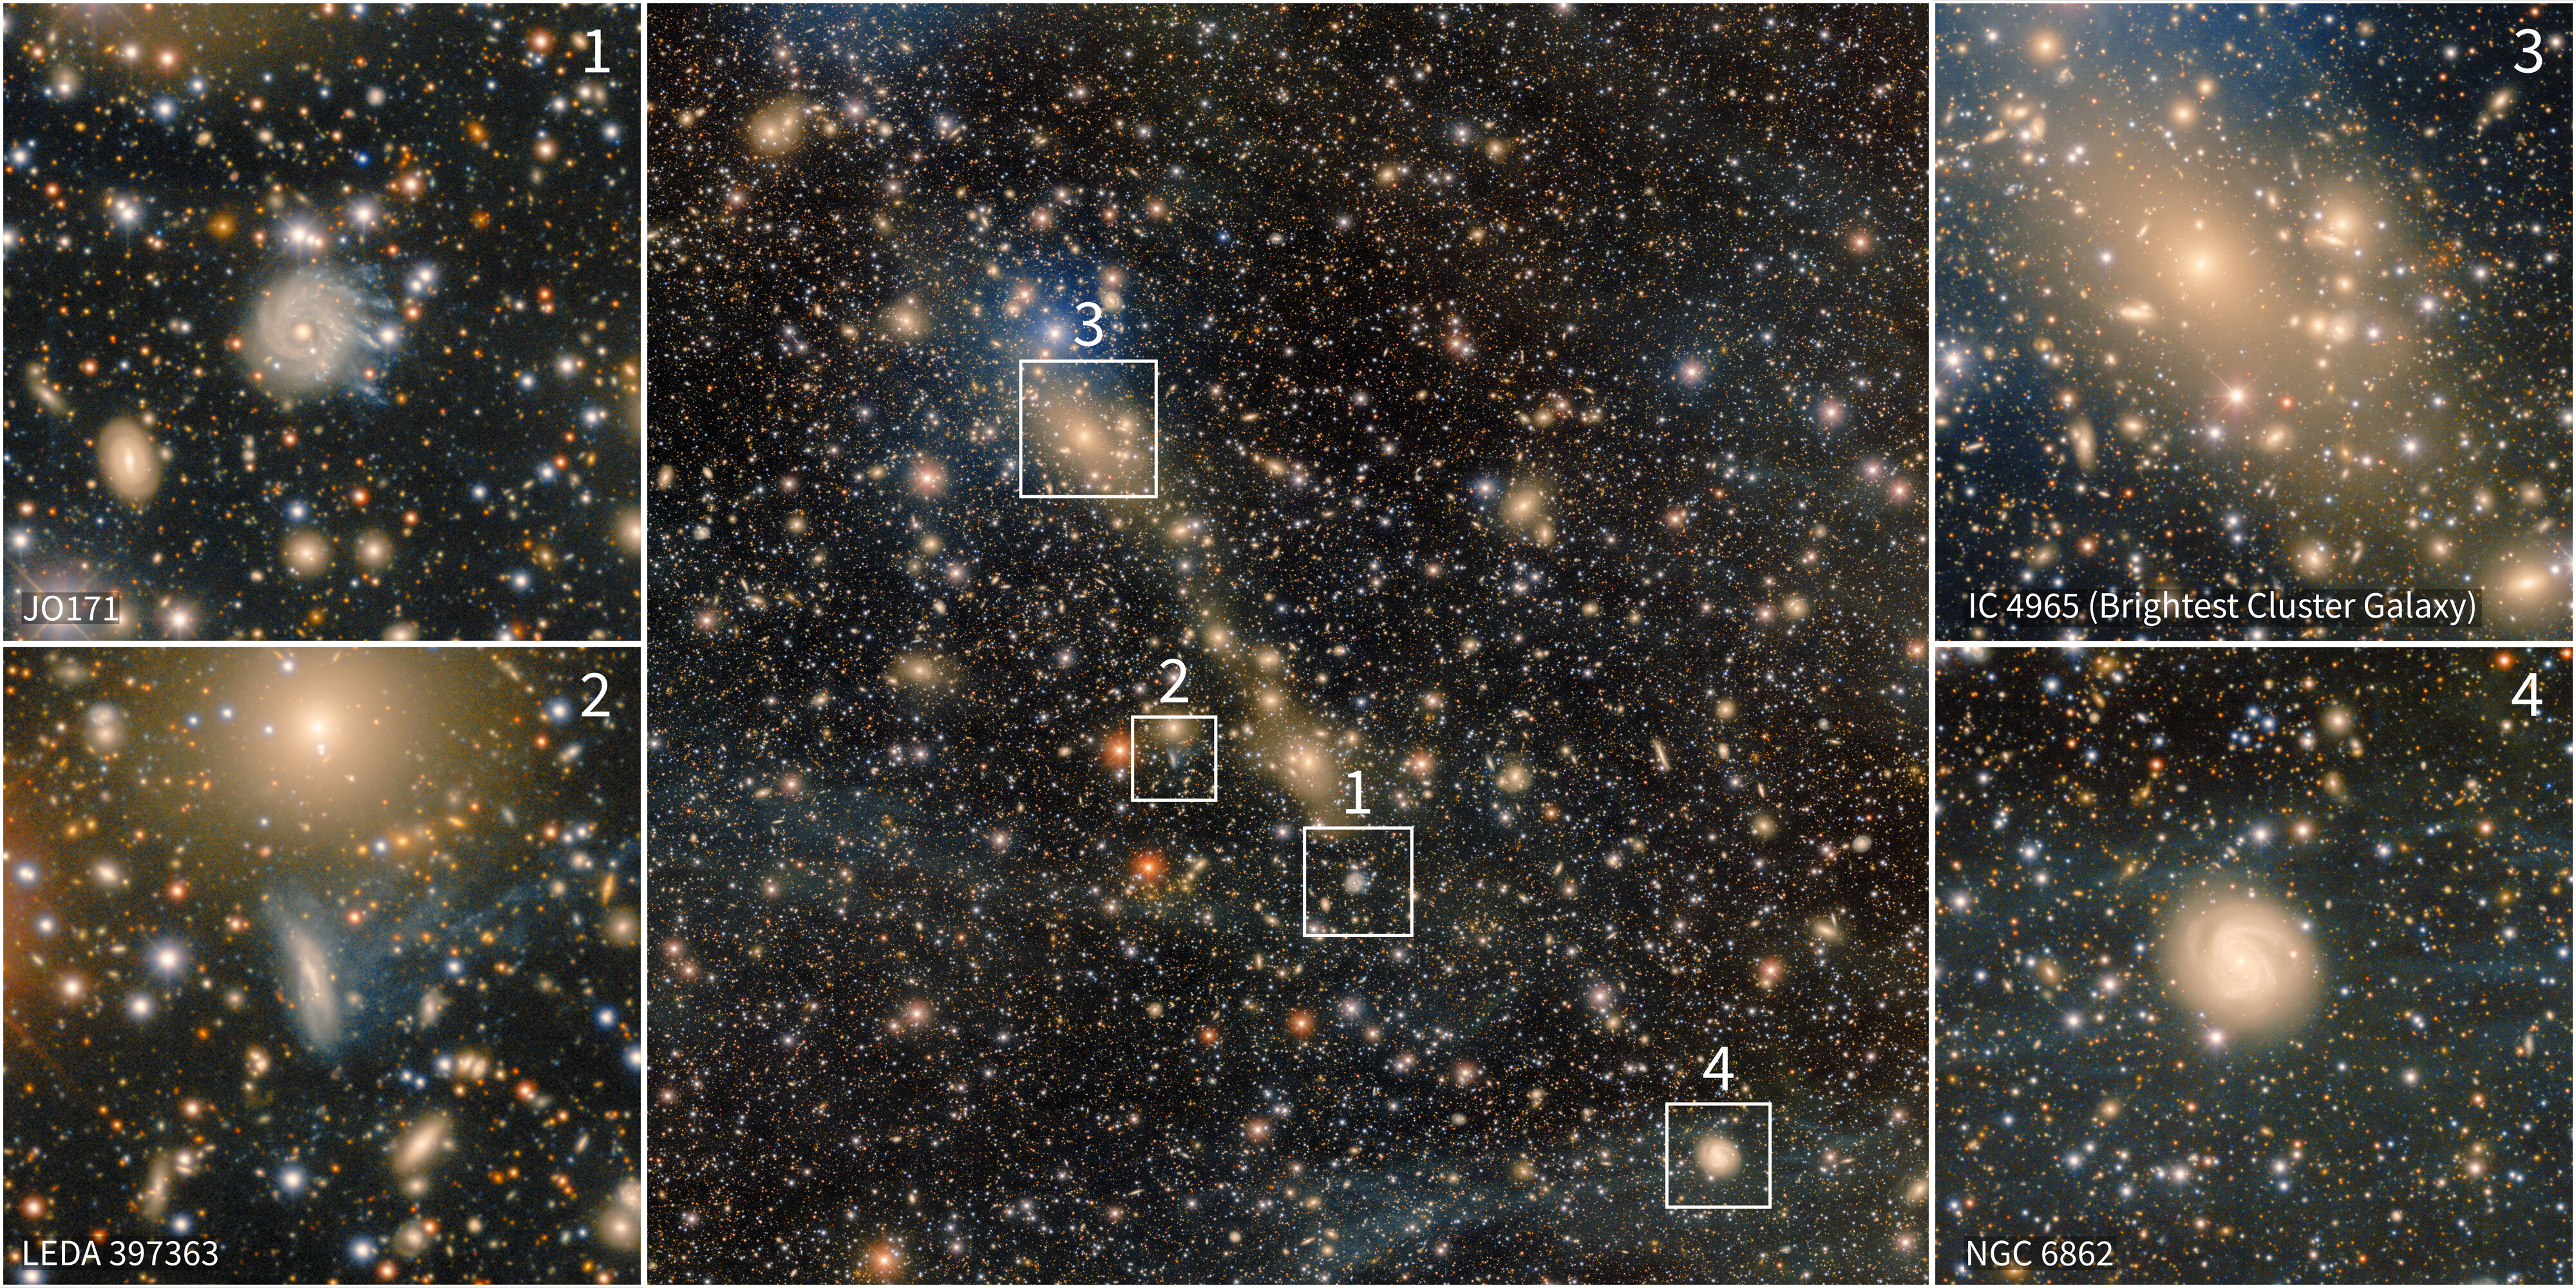

Excerpts From DECam’s Deep View of Abell 3667

Abell 3667 — an actively merging galaxy cluster — is featured in this image assembled from over 28 hours of observations with the 570-megapixel Department of Energy-fabricated Dark Energy Camera, mounted on the U.S. National Science Foundation Víctor M. Blanco 4-meter Telescope at Cerro Tololo Inter-American Observatory, a Program of NSF NOIRLab. This collage shows some of the interesting features of Abell 3667.

Jellyfish galaxy JO171
Similar to the iconic Hoag’s Object, JO171 is an example of a ring galaxy, characterized by a completely detached ring of young stars surrounding a central old spheroid. JO171’s fall into the dense Abell 3667 galaxy cluster is stripping it of gas, creating the striking jellyfish-like tendrils seen trailing off to one side of the galaxy. Analysis of the galaxy’s stellar population and its gas and stellar dynamics shows that the origin of the ring is related to an interaction with another galaxy in the distant past, prior to its accretion onto Abell 3667. More recently, since infall into the cluster, the gas in the ring has been stripped by ram pressure, causing the quenching of star formation in the stripped half of the ring. This is the first observed case of ram-pressure stripping in action in a ring galaxy. Both of the events (accretion and stripping) caused dramatic transformations in this galaxy.

Jellyfish galaxy LEDA 64246
LEDA 64246 is another example of extended galaxy tails formed by ram-pressure stripping. Their blue glow indicates that the stripping has triggered star formation in the trails.

Brightest cluster galaxy IC 4965 and infalling group
The central galaxy in this cutout is referred to as the brightest cluster galaxy (BCG). The formation of BCGs has been an astronomical mystery for decades. The mystery has been partially answered by the detection of intracluster light, which provides evidence that BCGs generally form through the gradual stripping of stars from less massive galaxies in the cluster, which then accrete onto the BCG.

NGC 6862
NGC 6862 is a Seyfert galaxy that is partially obscured by Milky Way cirrus, or integrated flux nebulae.

Credit: CTIO/NOIRLab/NSF/AURA Acknowledgment: PI: Anthony Englert (Brown University)Image Processing: T.A. Rector (University of Alaska Anchorage/NSF NOIRLab), M. Zamani & D. de Martin (NSF NOIRLab)